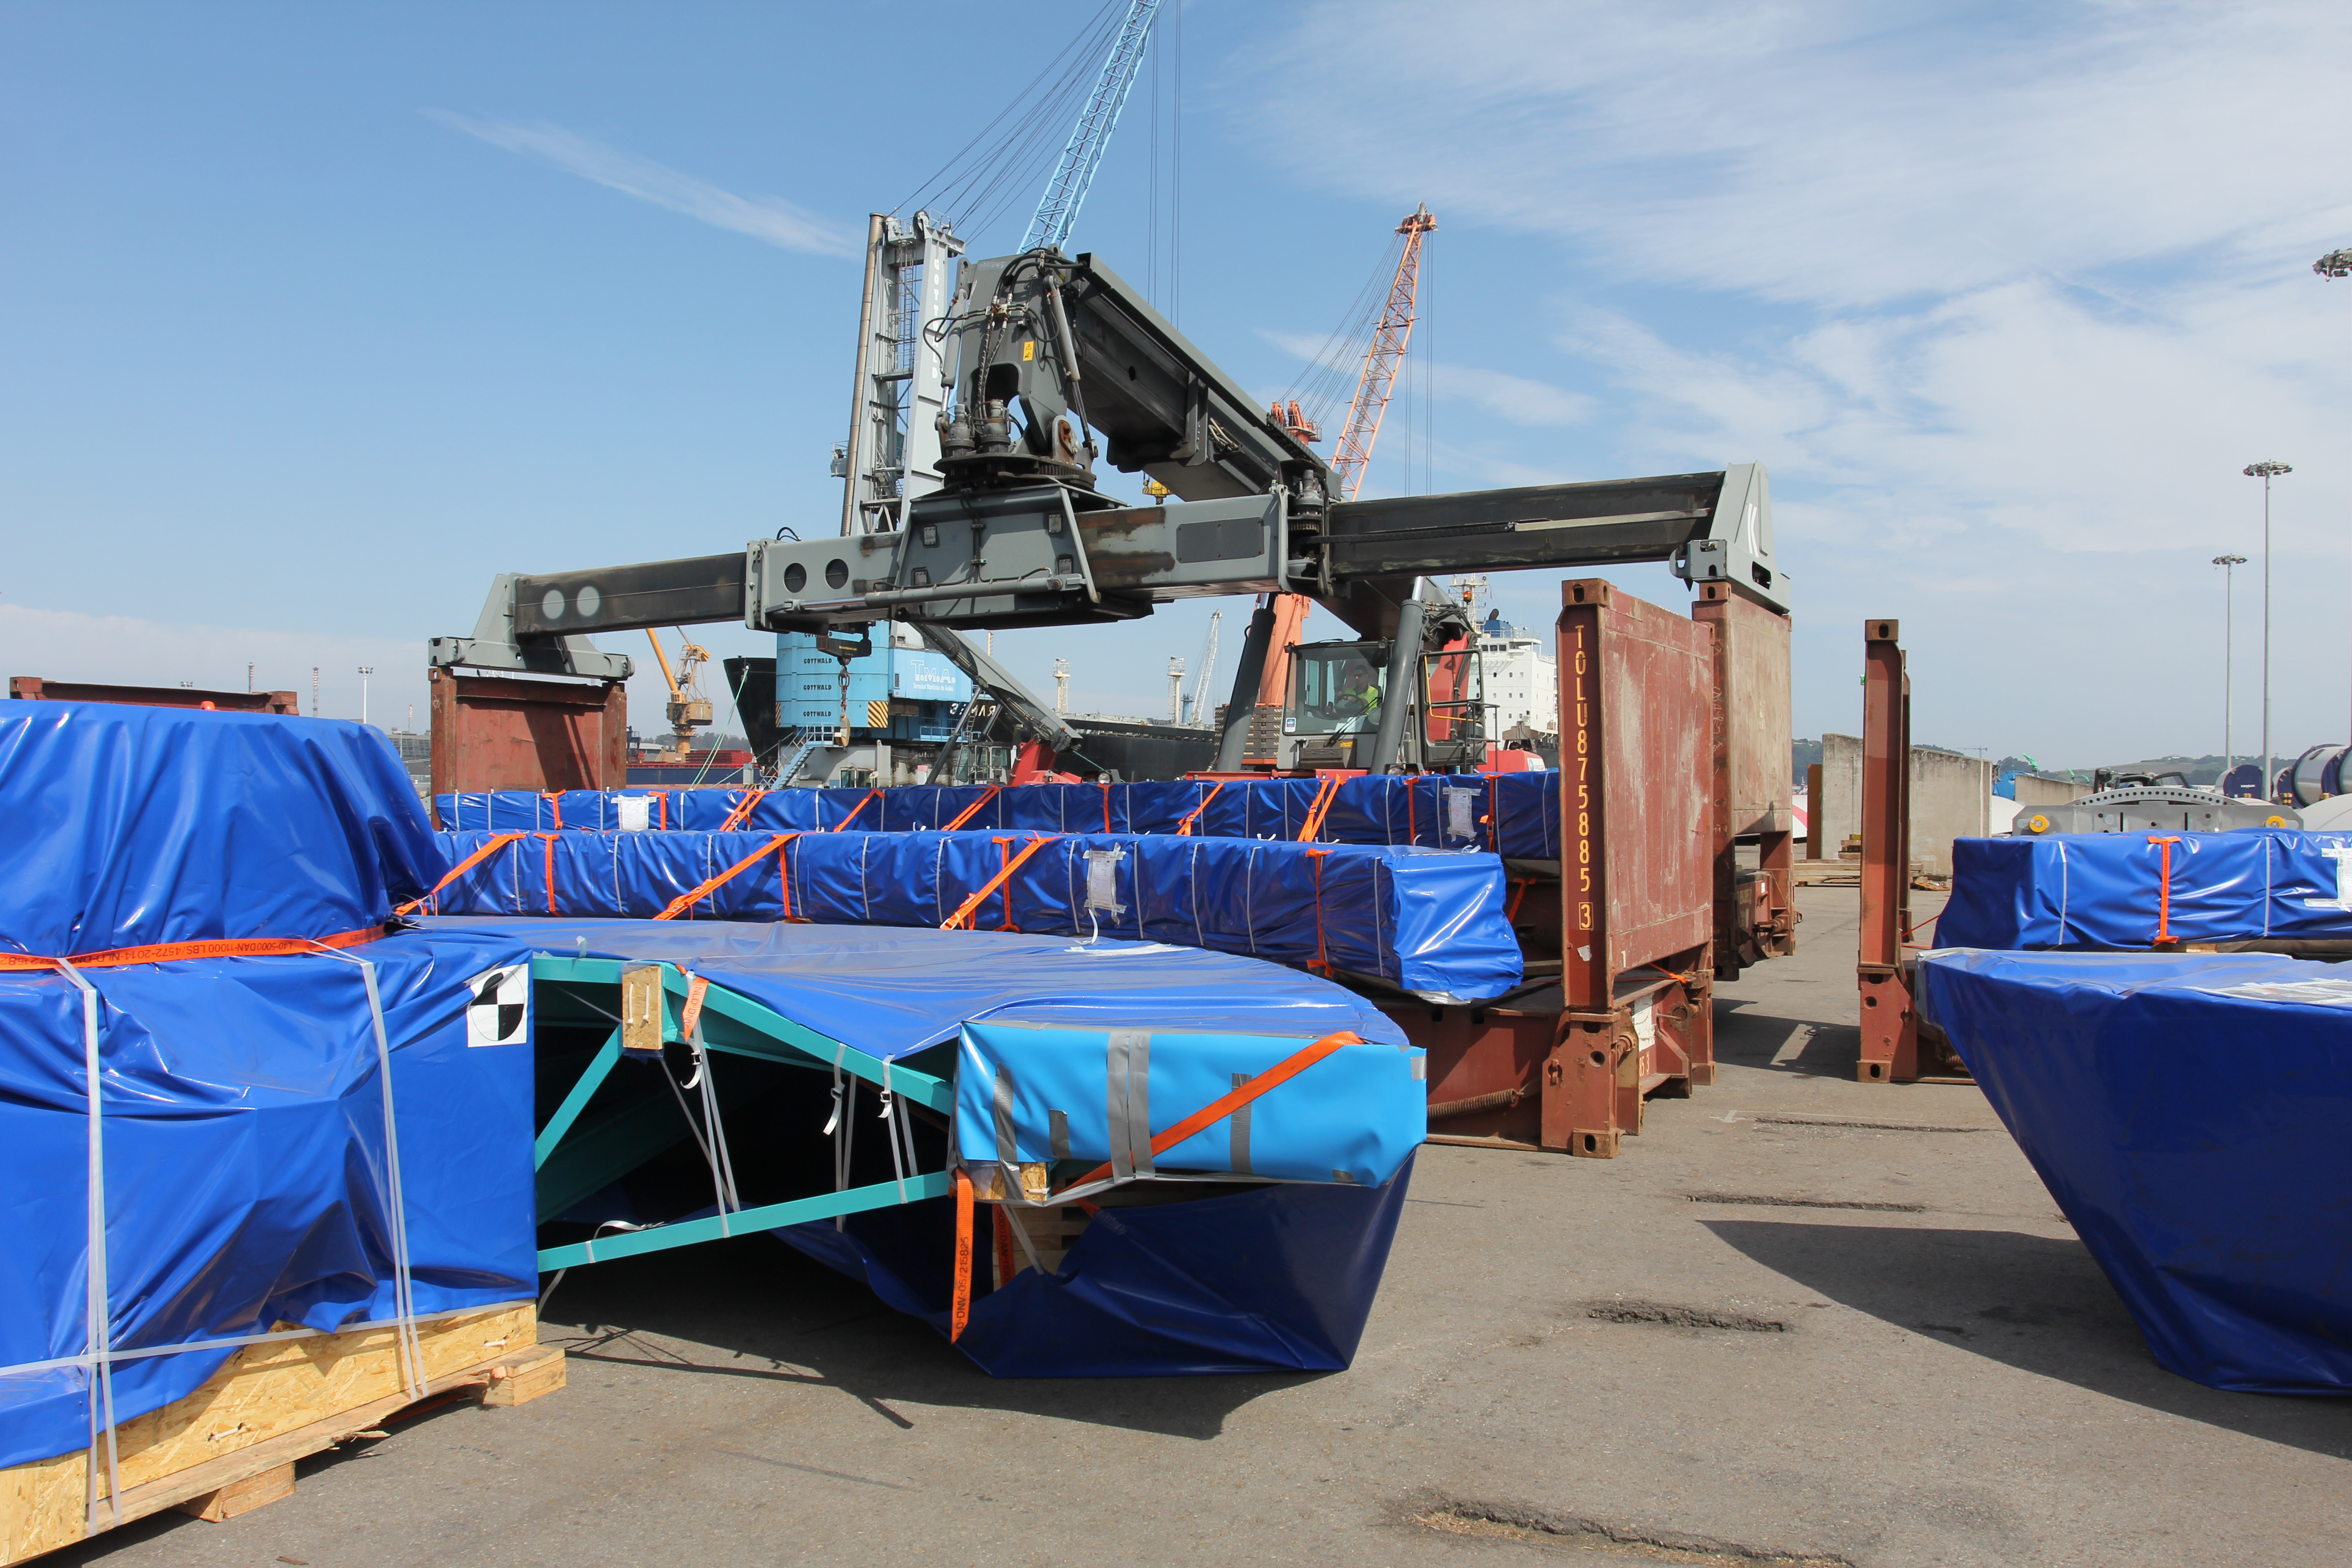

TMA Loading in Spain

The LSST Telescope Mount Assembly (TMA) departed Spain for Chile aboard the vessel Lisa Auerbach on July 26th. The disassembled, marine-wrapped pieces of the TMA, were loaded without damage despite the challenge presented by their unusual sizes and shapes.

Credit: Rubin Observatory/NSF/AURA